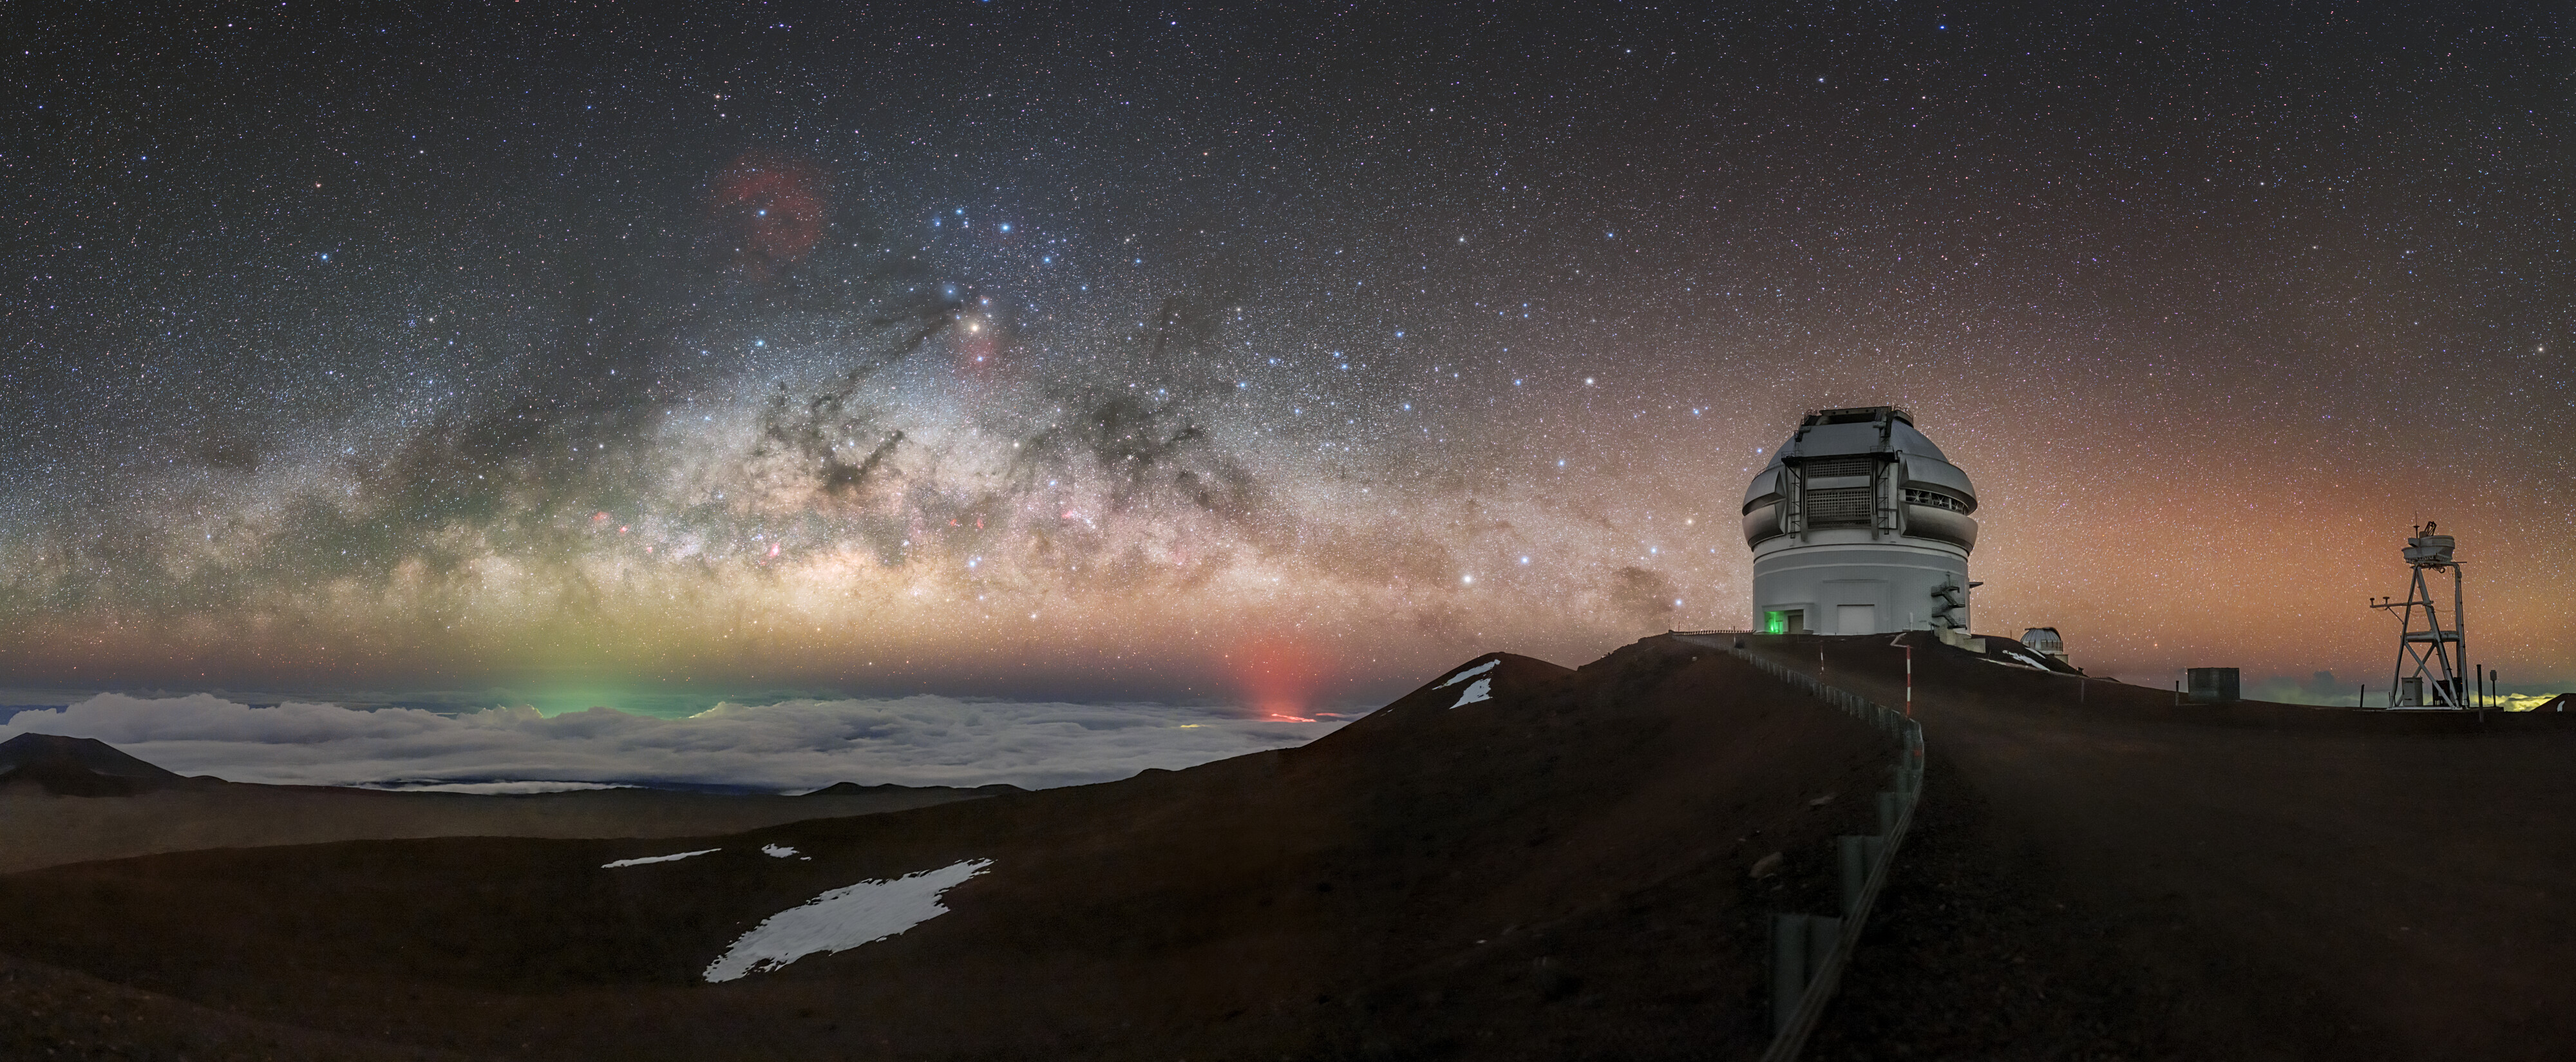

A Bright Night over Gemini North

There’s more going on in this picture than you might think. This image shows Gemini North, located on Maunakea in Hawai‘i. Gemini North is one half of the International Gemini Observatory, a Program of NSF NOIRLab.

To the lower left of Gemini is a red glowing light source. This is from the eruption of the Halemaʻumaʻu crater of the Kīlauea volcano, ongoing since late September 2021.

Further lower left of Gemini is the faint green light of Hilo, Hawai‘i, mostly hidden by the layer of clouds that often covers the ground as seen from Maunakea. This is a form of light pollution, caused by excessive light shining up into the night sky above. However, protected by the high altitude, Gemini North is frequently shielded by a thick blanket of cloud. This barrier obscures urban light pollution and ambient natural light coming from the island and ocean below.

This photo was taken as part of the recent NOIRLab 2022 Photo Expedition to all the NOIRLab sites.

Credit: International Gemini Observatory/NOIRLab/NSF/AURA/P. Horálek (Institute of Physics in Opava)